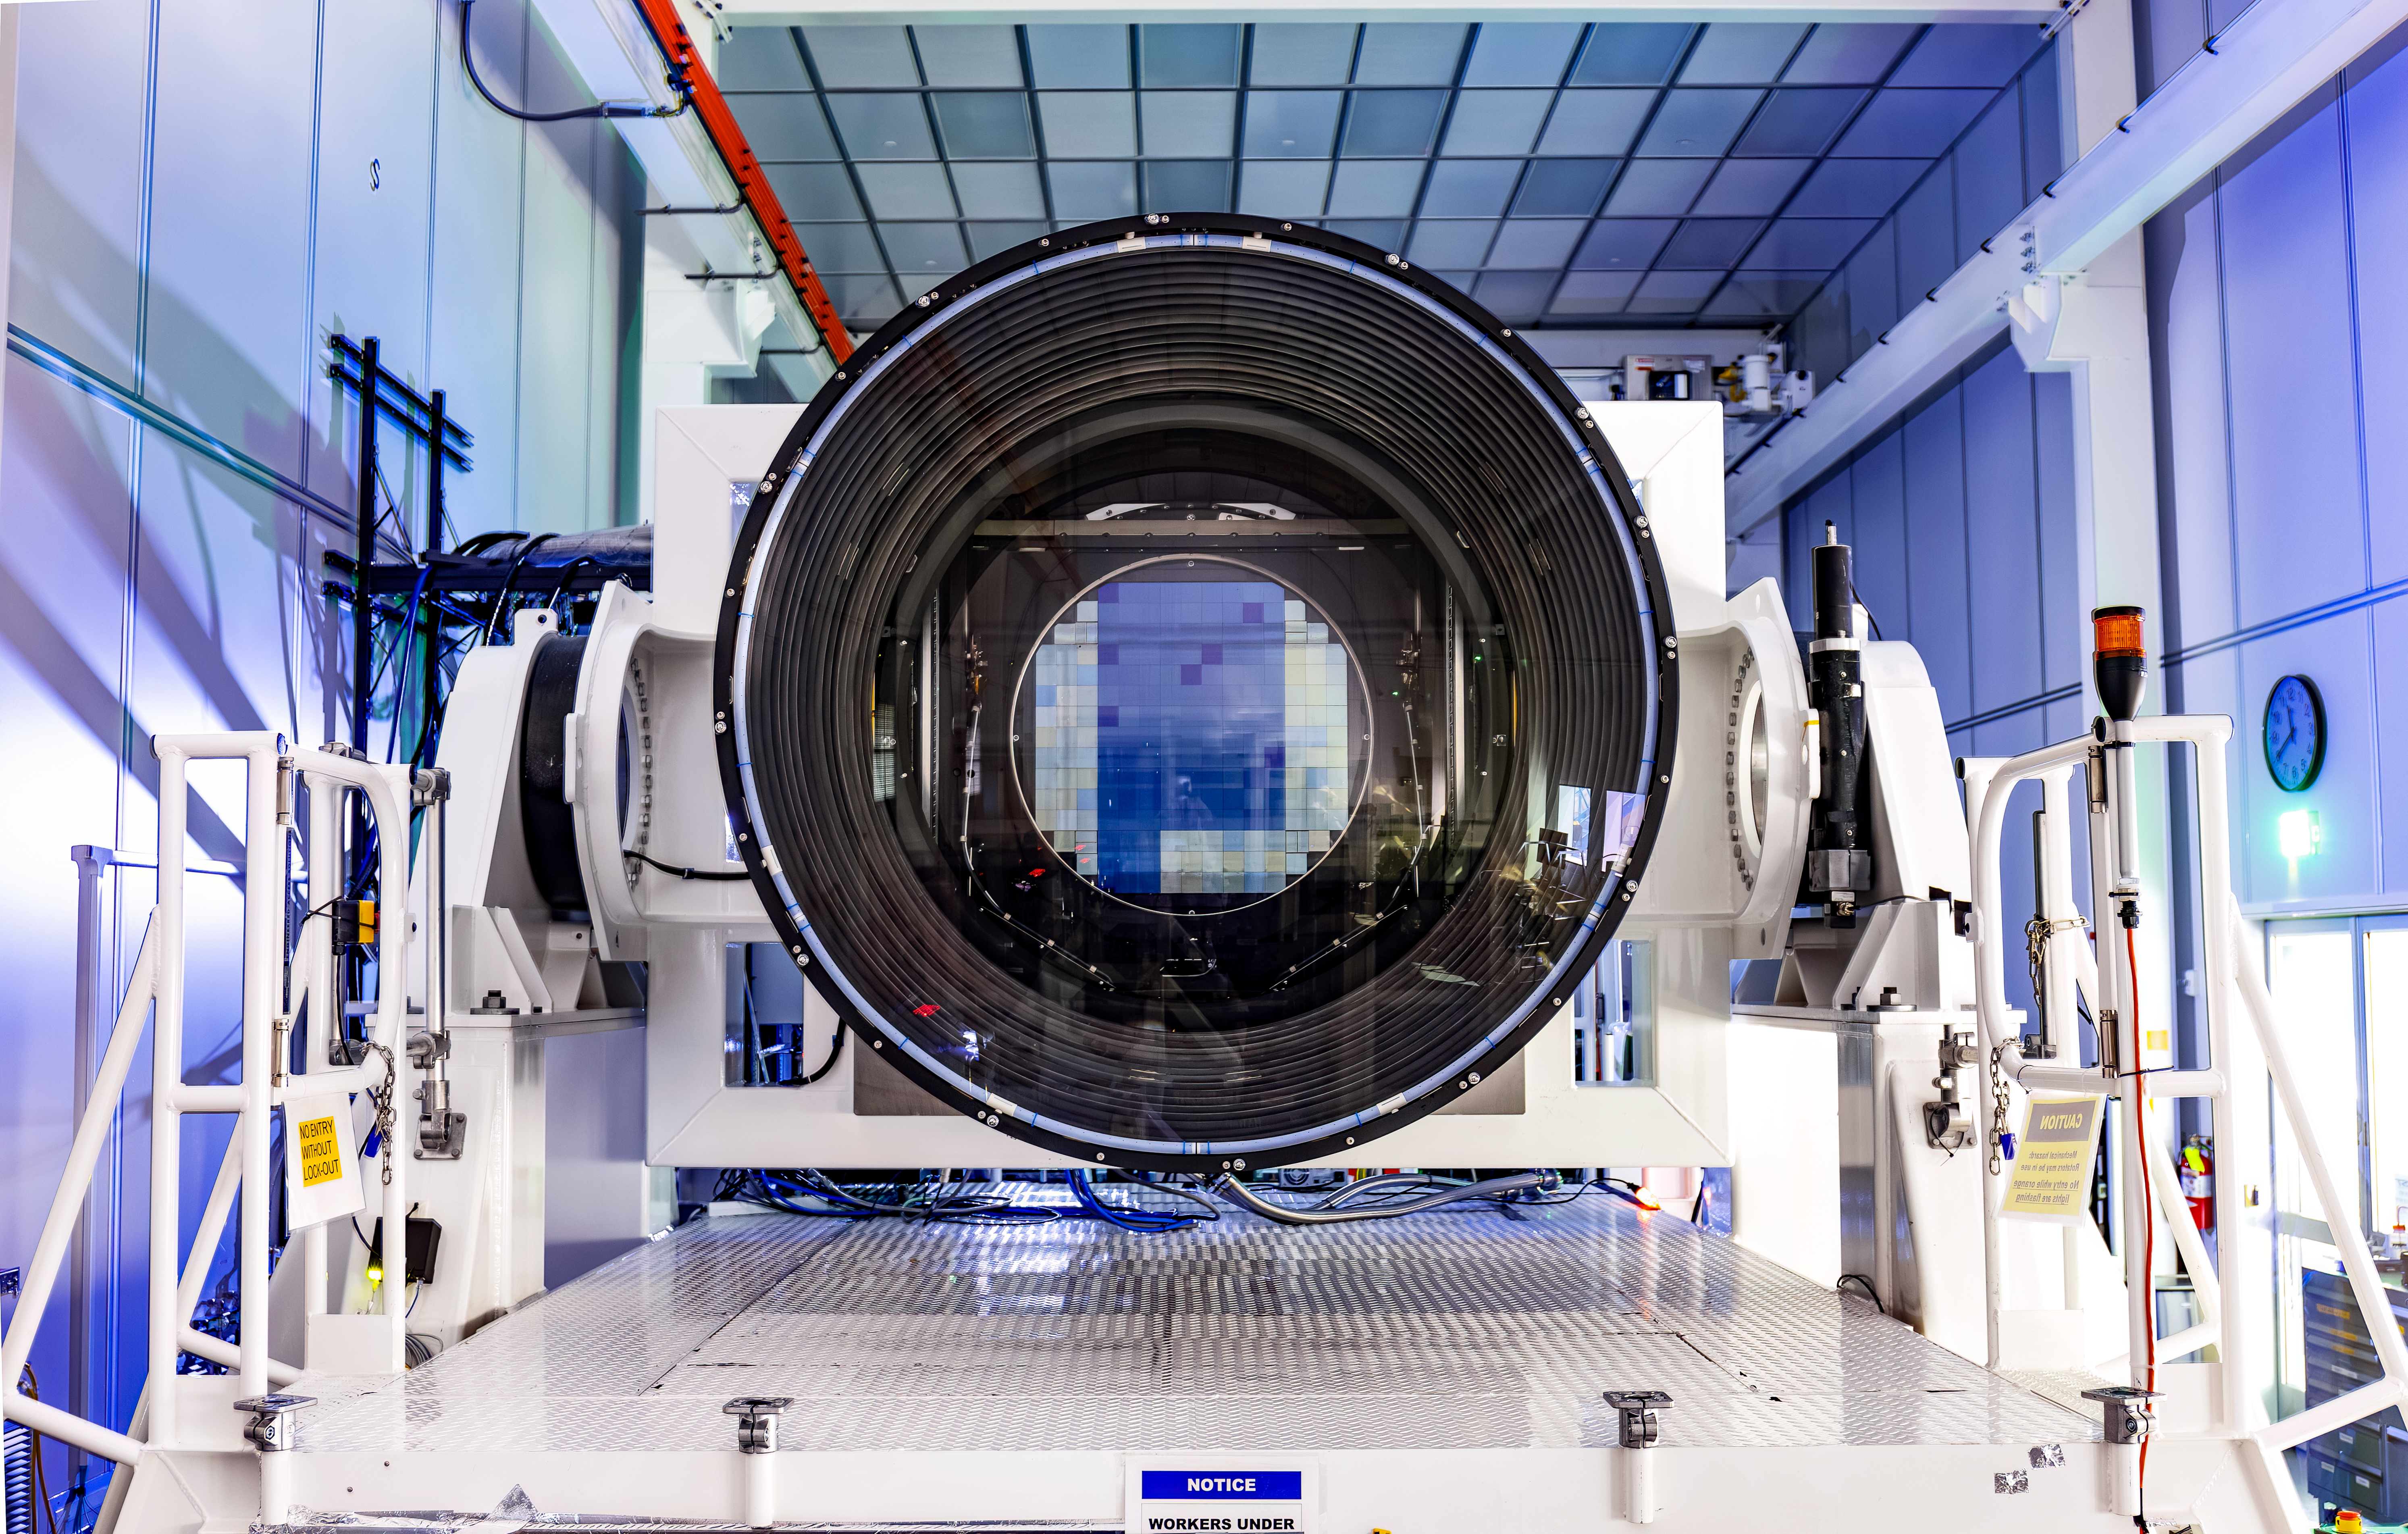

LSST camera

LSST camera in the LSST clean room at SLAC on January 16, 2024.

Credit: Jacqueline Ramseyer Orrell/SLAC National Accelerator Laboratory